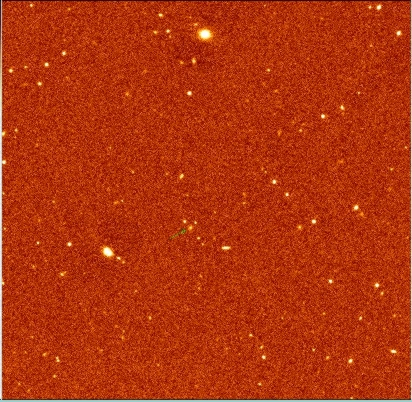

Radio galaxy MRC 0406-244

This is another 'jittered' image of a 5x5 arcmin field, this time in a Ks (2.16 micron) filter and showing the radio galaxy MRC 0406-244 (redshift z = 2.4); it is identified by the arrow. North is at the top and East to the left; the scale is 0.29 arcsec/pixel and the FWHM of point sources in this re-combined set of 38 1-min exposures is about 0.7 arcsec. A K = 21 mag point source yields a signal-to-noise ratio of 4 within a 1.5 arcsec diameter aperture.

Credit: ESO